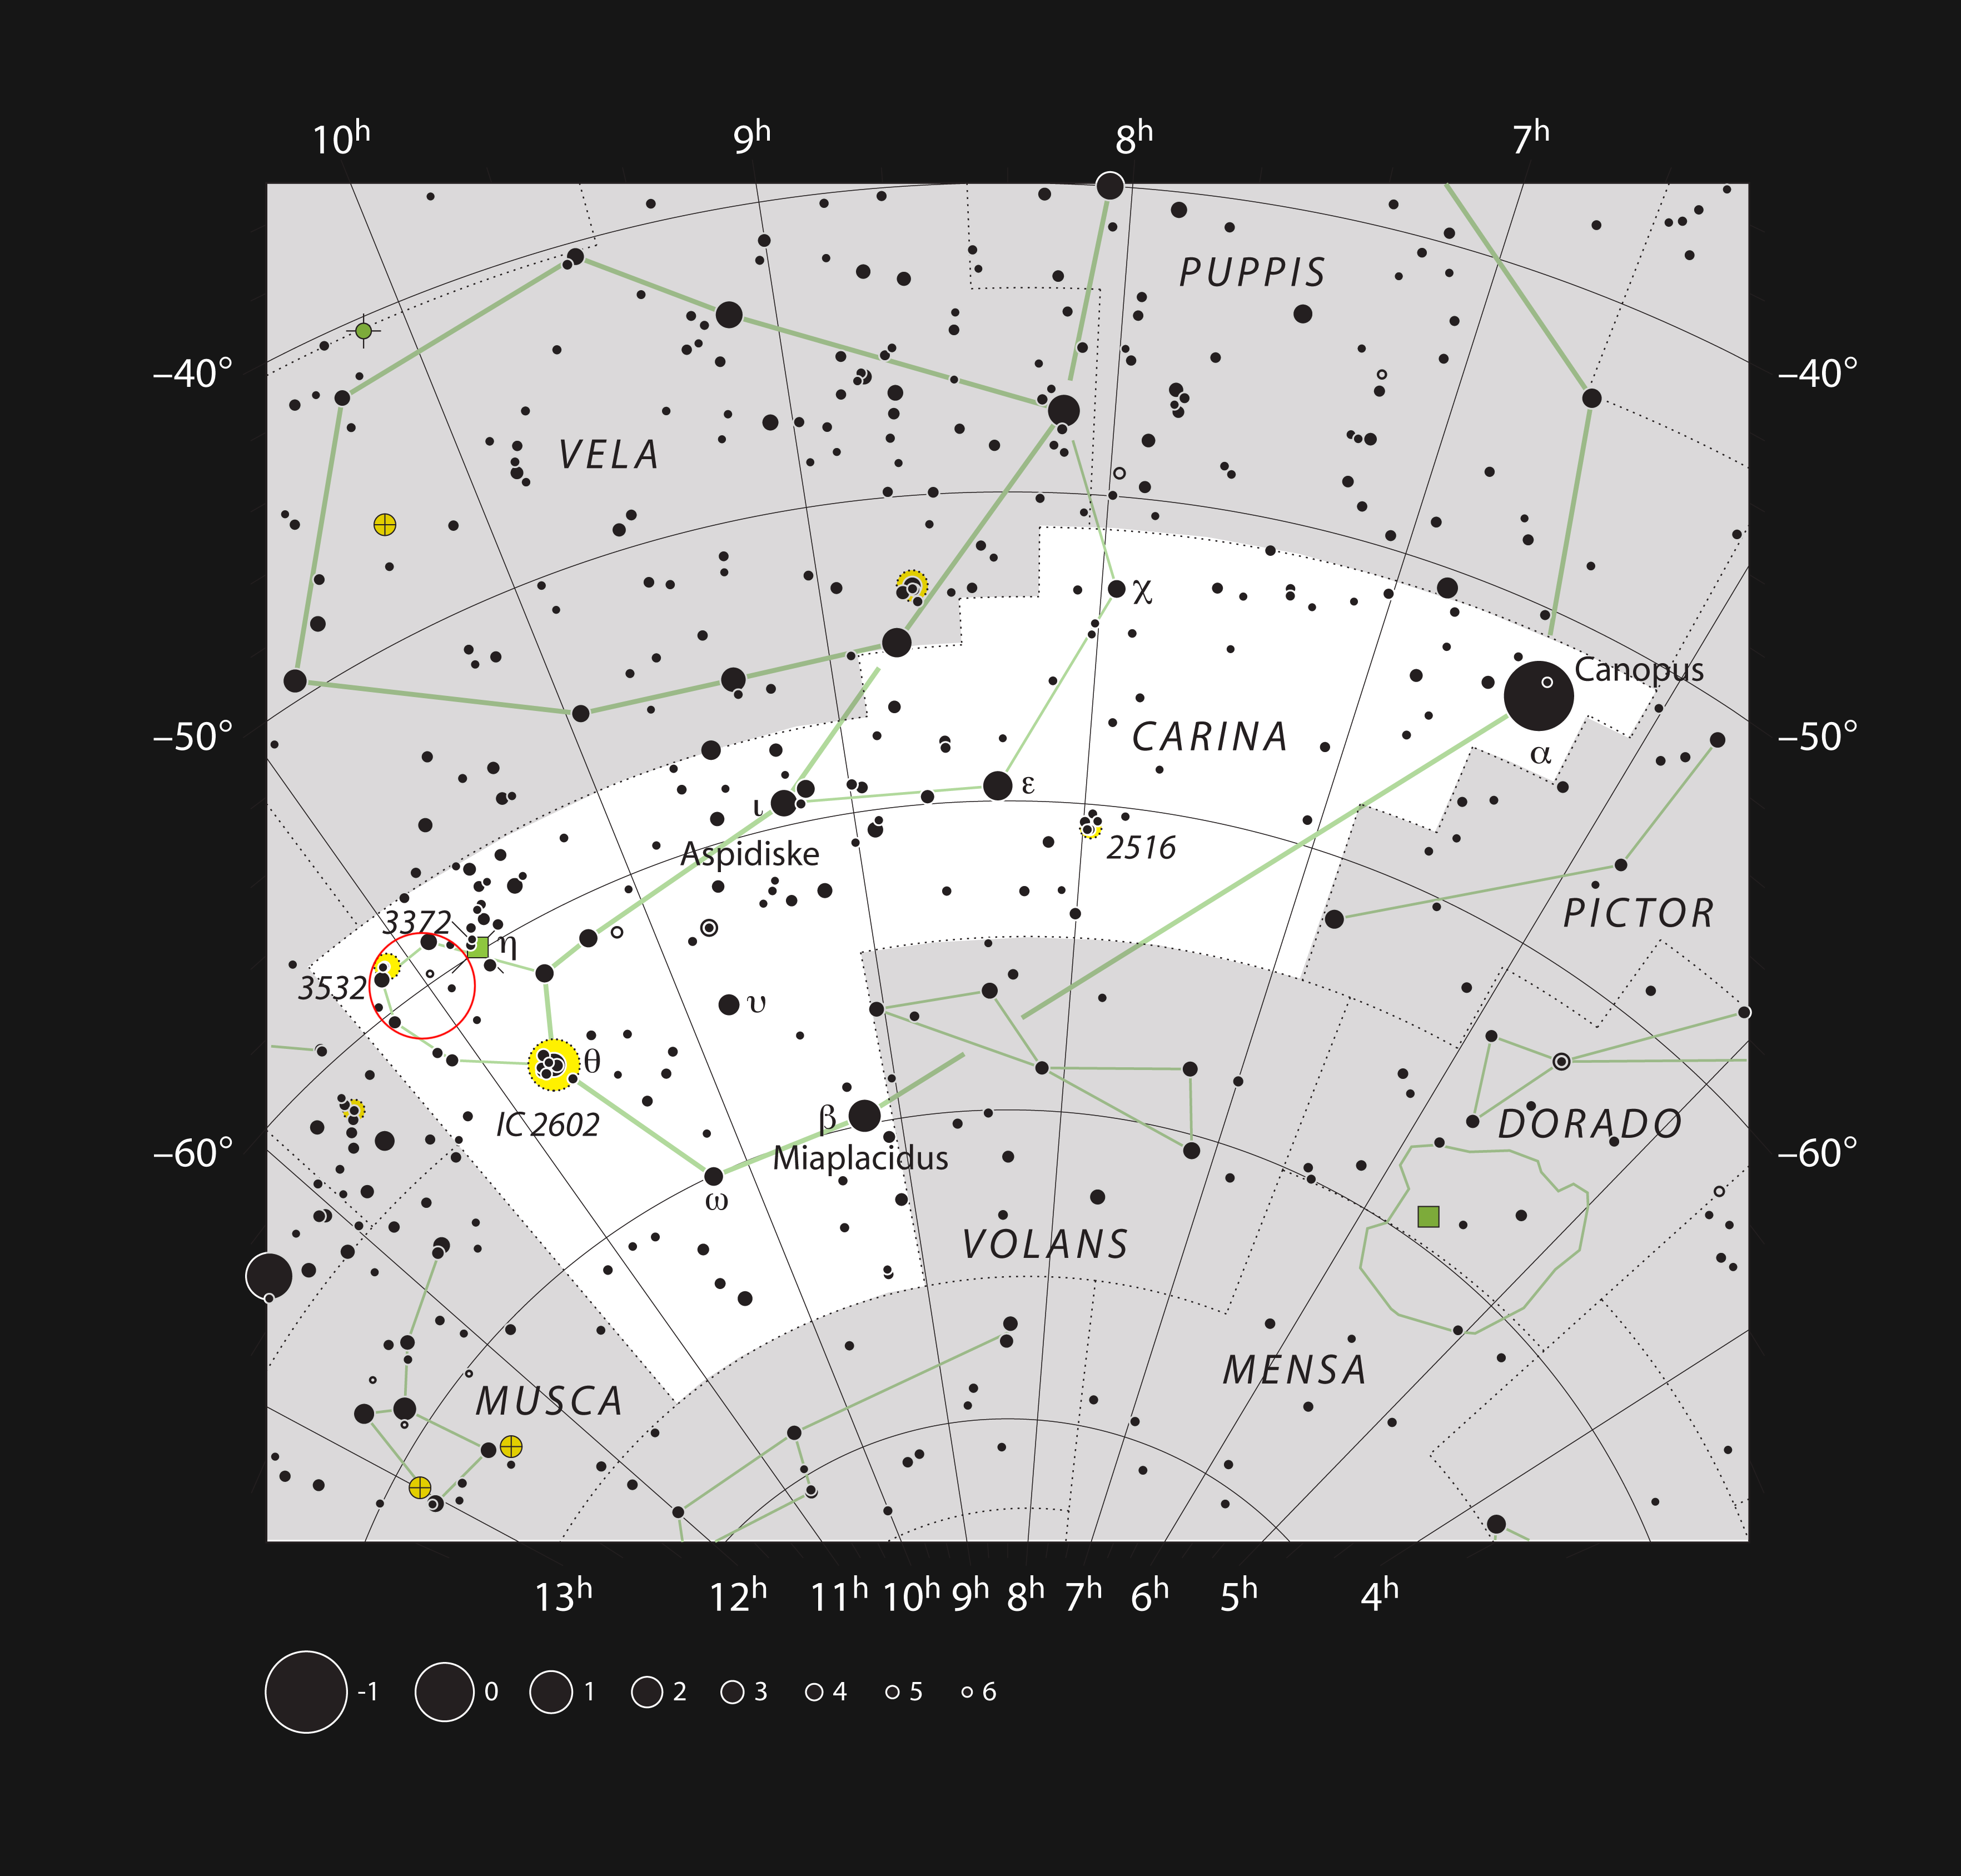

Star formation regions in the constellation of Carina (The Keel)

This chart shows the constellation of Carina (The Keel) and includes all the stars that can be seen with the unaided eye on a clear and dark night. This region of the sky includes some of the brightest star formation regions in the Milky Way. The location of the distant, but very bright and compact, open star cluster NGC 3603 is marked. This object is not spectacular in small telescopes, appearing as just a tight clump of stars surrounded by faint nebulosity.

Credit: ESO